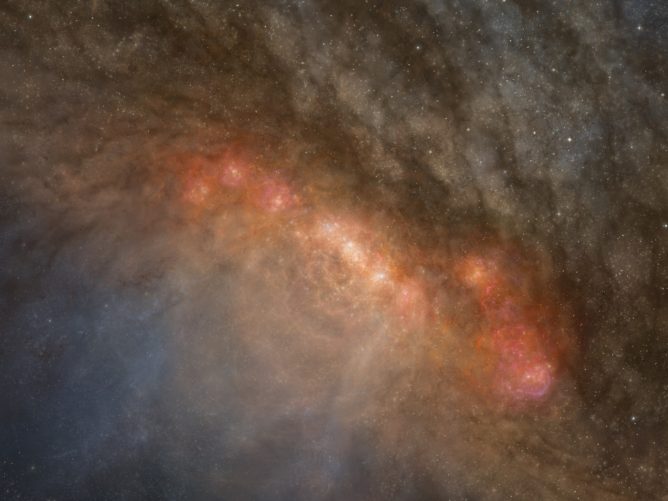

Artist’s impression of the center of the starburst galaxy NGC 253

Artist’s impression of the center of the starburst galaxy, NGC 253.

Credit: ALMA (ESO/NAOJ/NRAO)